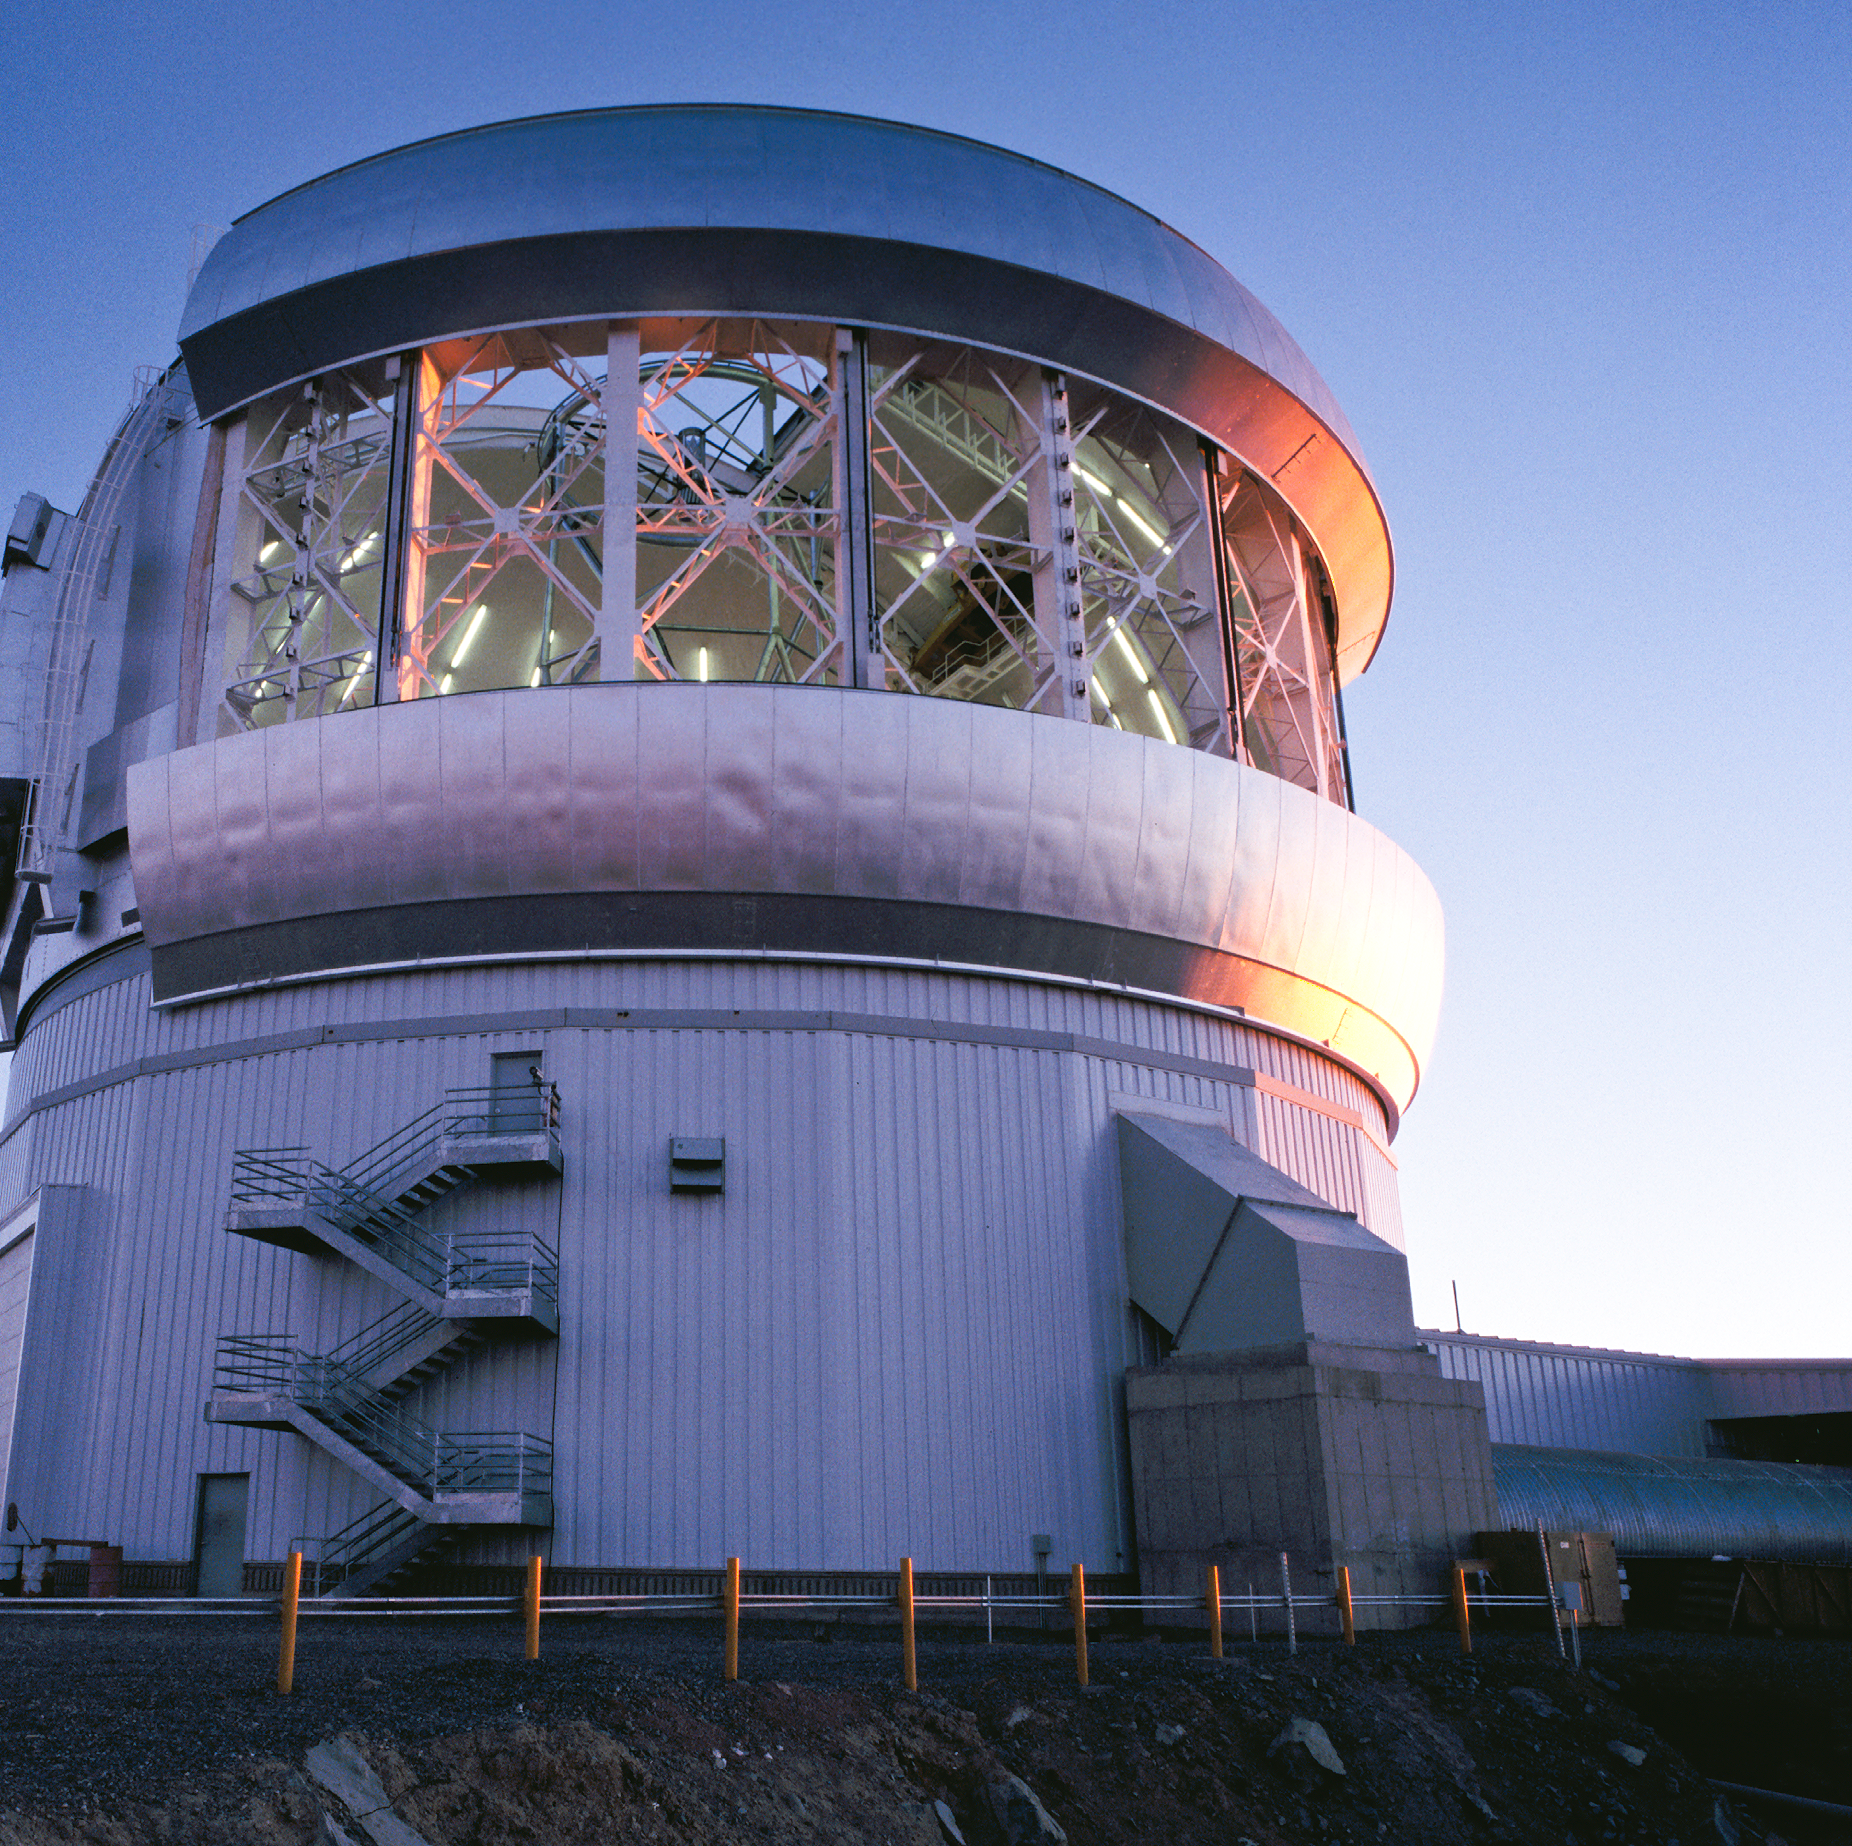

Gemini South, Vents Open

View of the Gemini South telescope through the open thermal vents as the sun sets.

Credit: International Gemini Observatory